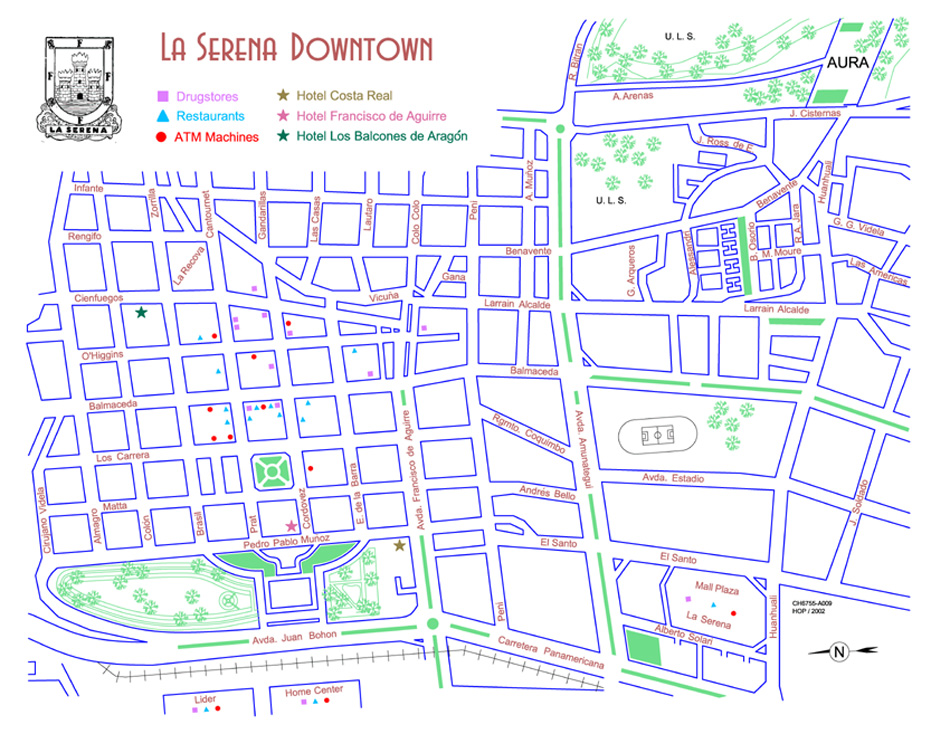

La Serena Dowtown

Credit: NOIRLab